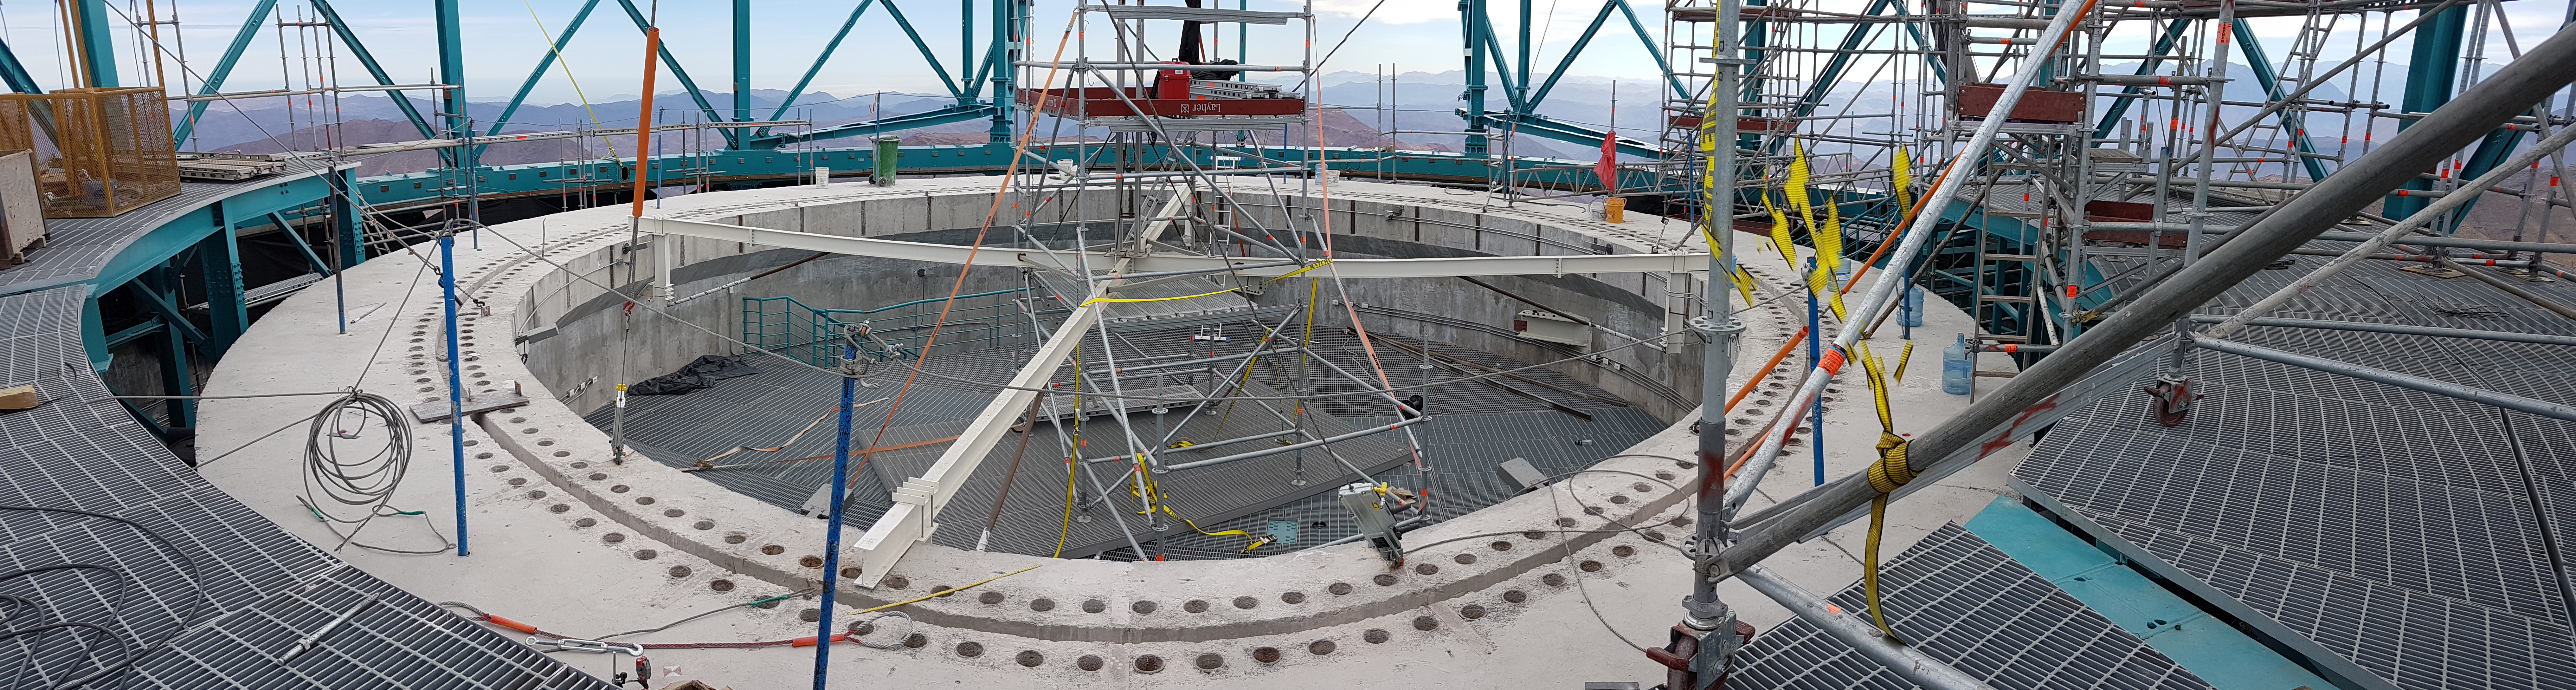

Weeky Construction Photos

Credit: Rubin Observatory/NSF/AURA